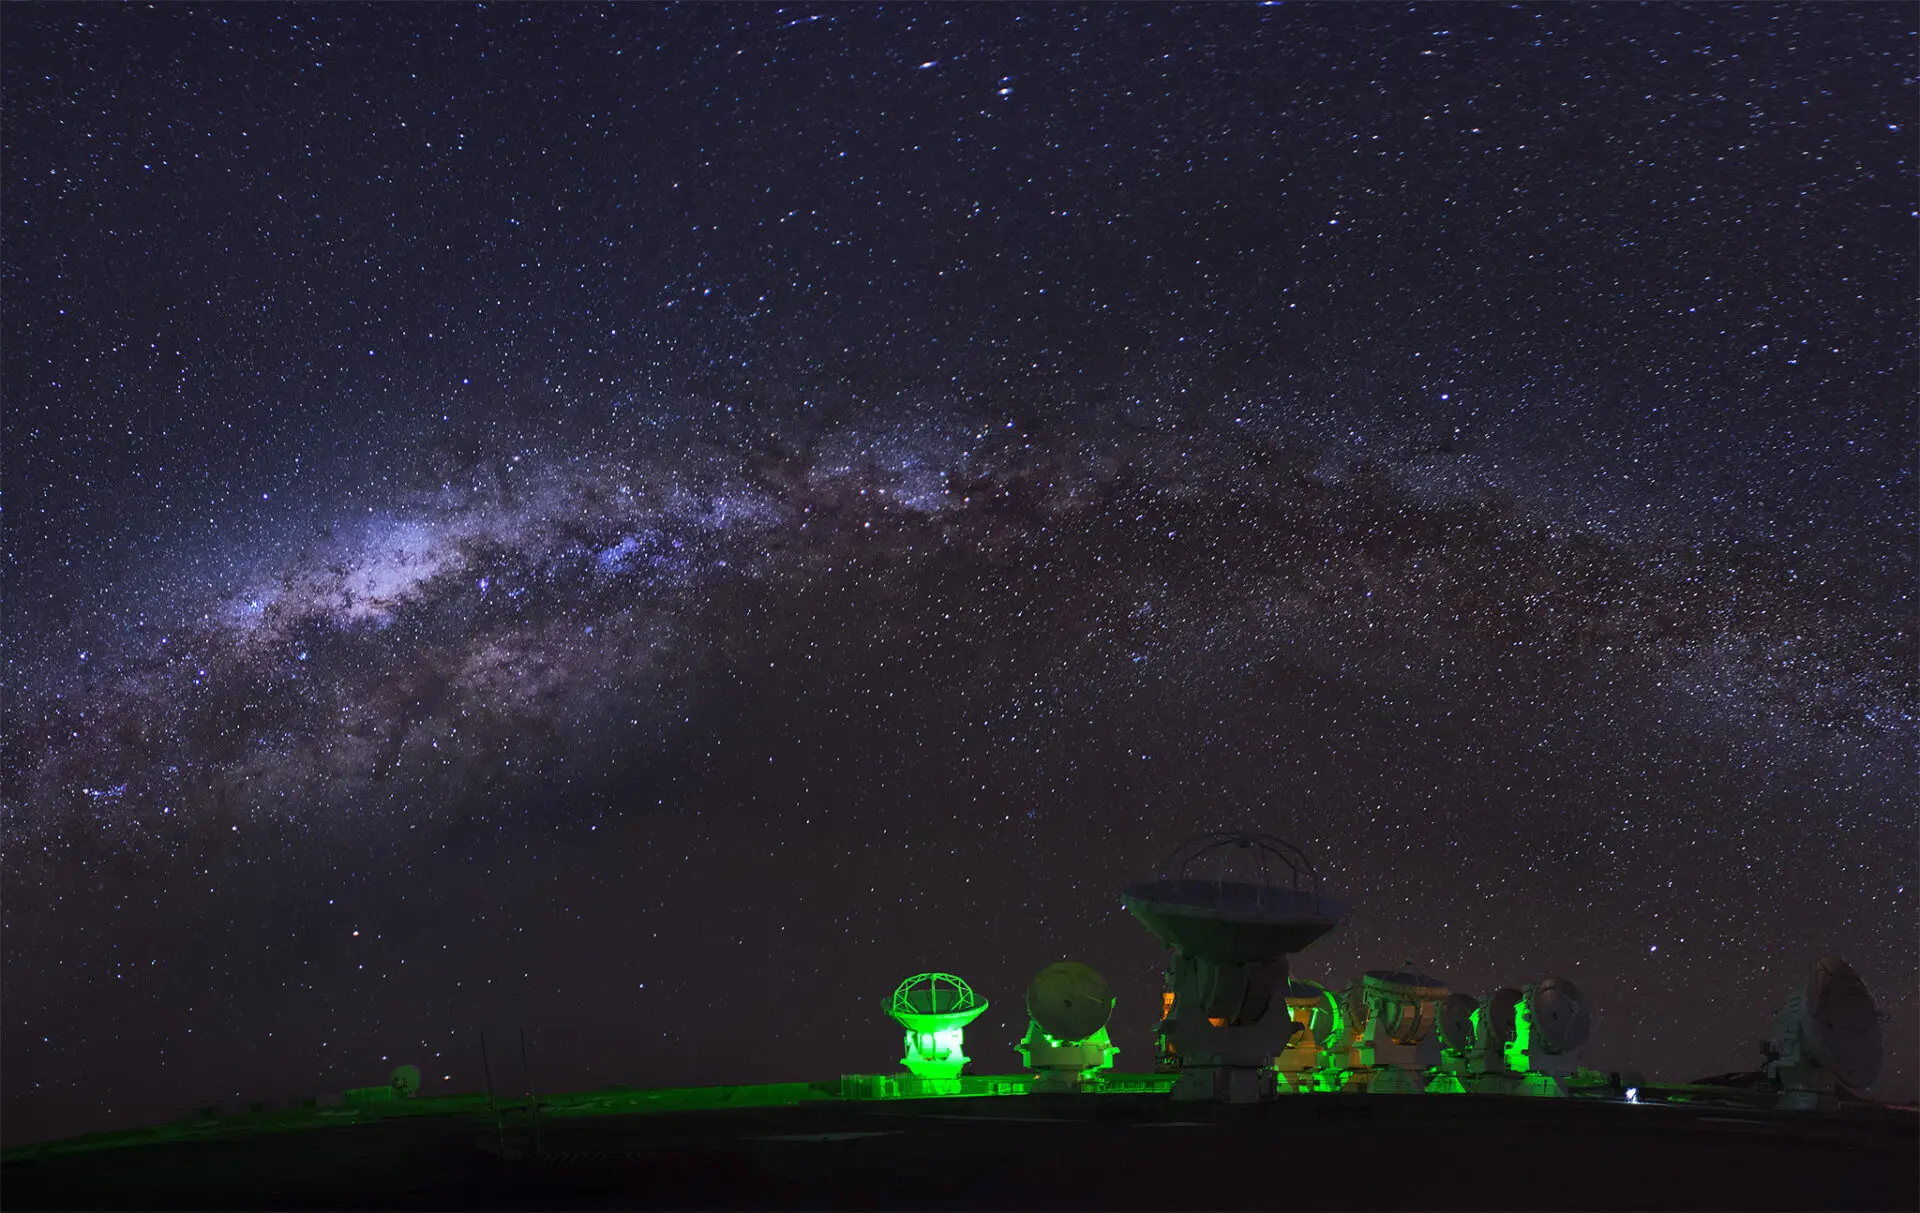

Panorama made of 3 shots

Panorama made of 3 shots, showing the ALMA compact array at the AOS.

Credit: Sergio Otárola - ALMA (ESO/NAOJ/NRAO)